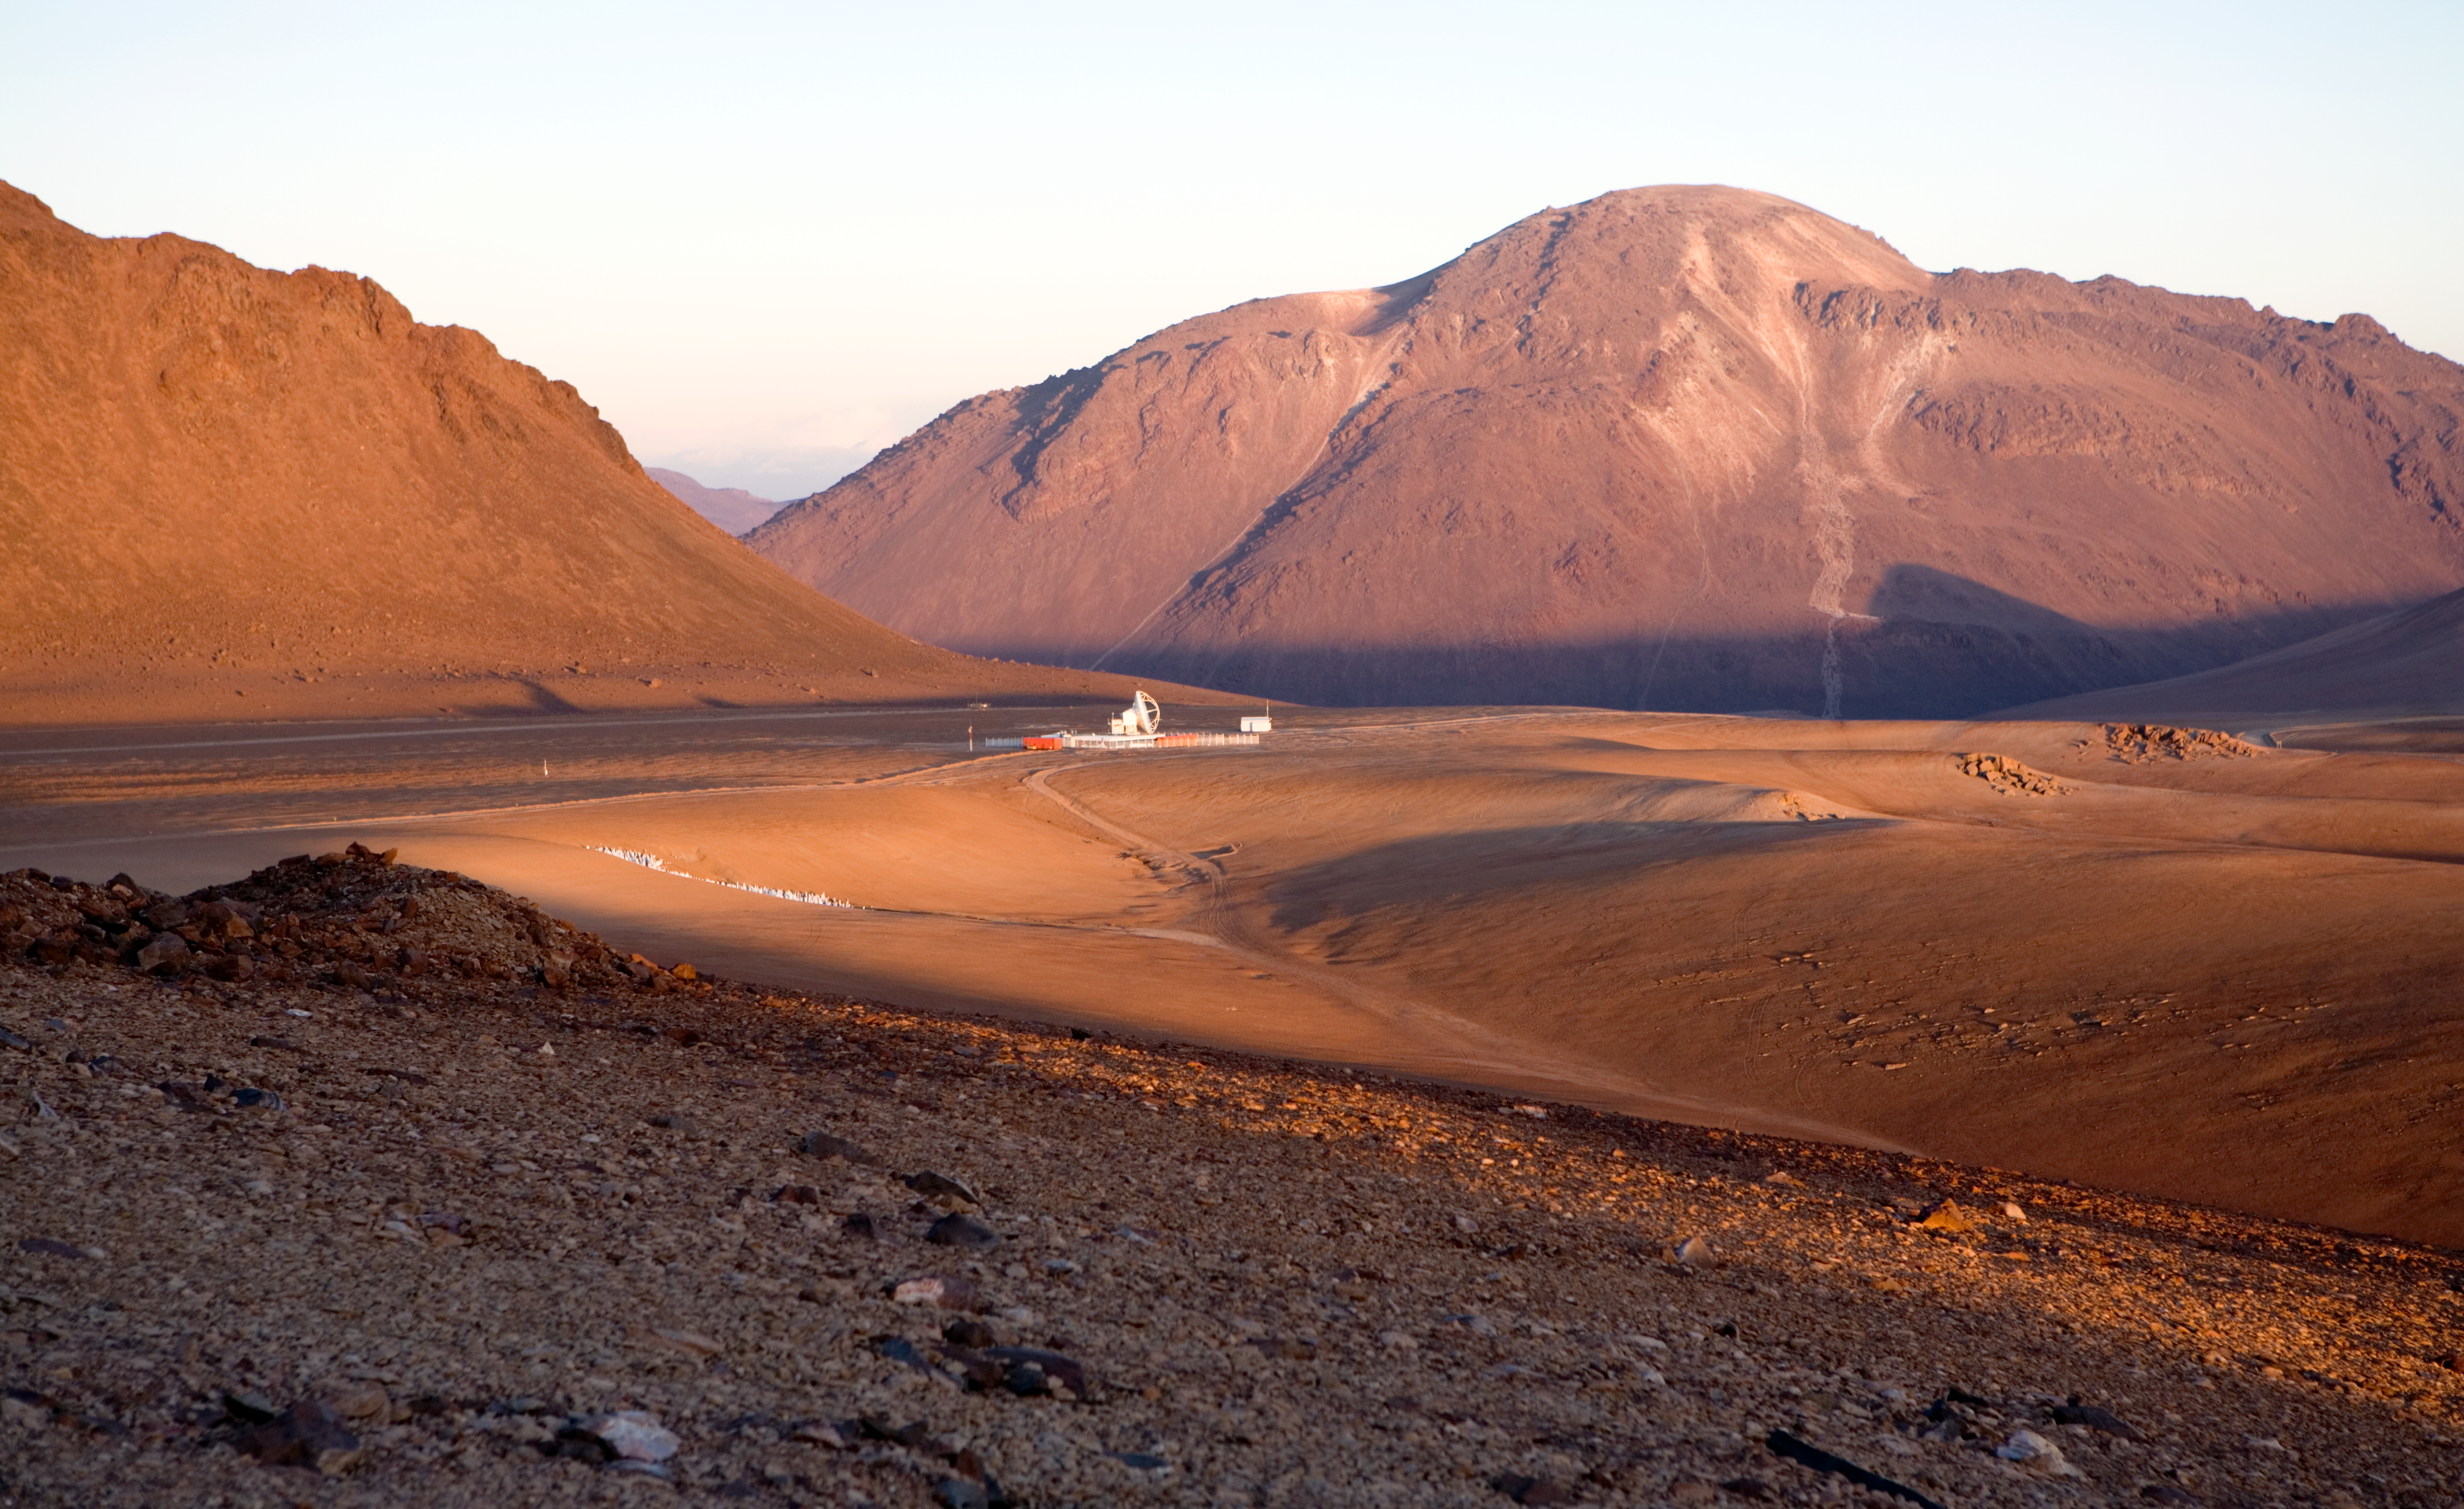

Sunset at Chajnantor

Sun is setting over the stunning Mars-like landscape of the Chajnantor plateau, located at 5000 metres altitude in the Chilean Andes, some 50 km away from San Pedro de Atacama. In the picture, taken from a nearby 5300-metre hill known as “Cerro Chico” (literally, the “Little Mountain”) towards the south-east, the APEX telescope is visible. APEX is a 12-metre antenna, operating at millimetre and submillimetre wavelengths and it is the pathfinder experiment for ALMA, the Atacama Large Millimeter/submillimeter Array, currently under construction at the same site.

Credit: ESO